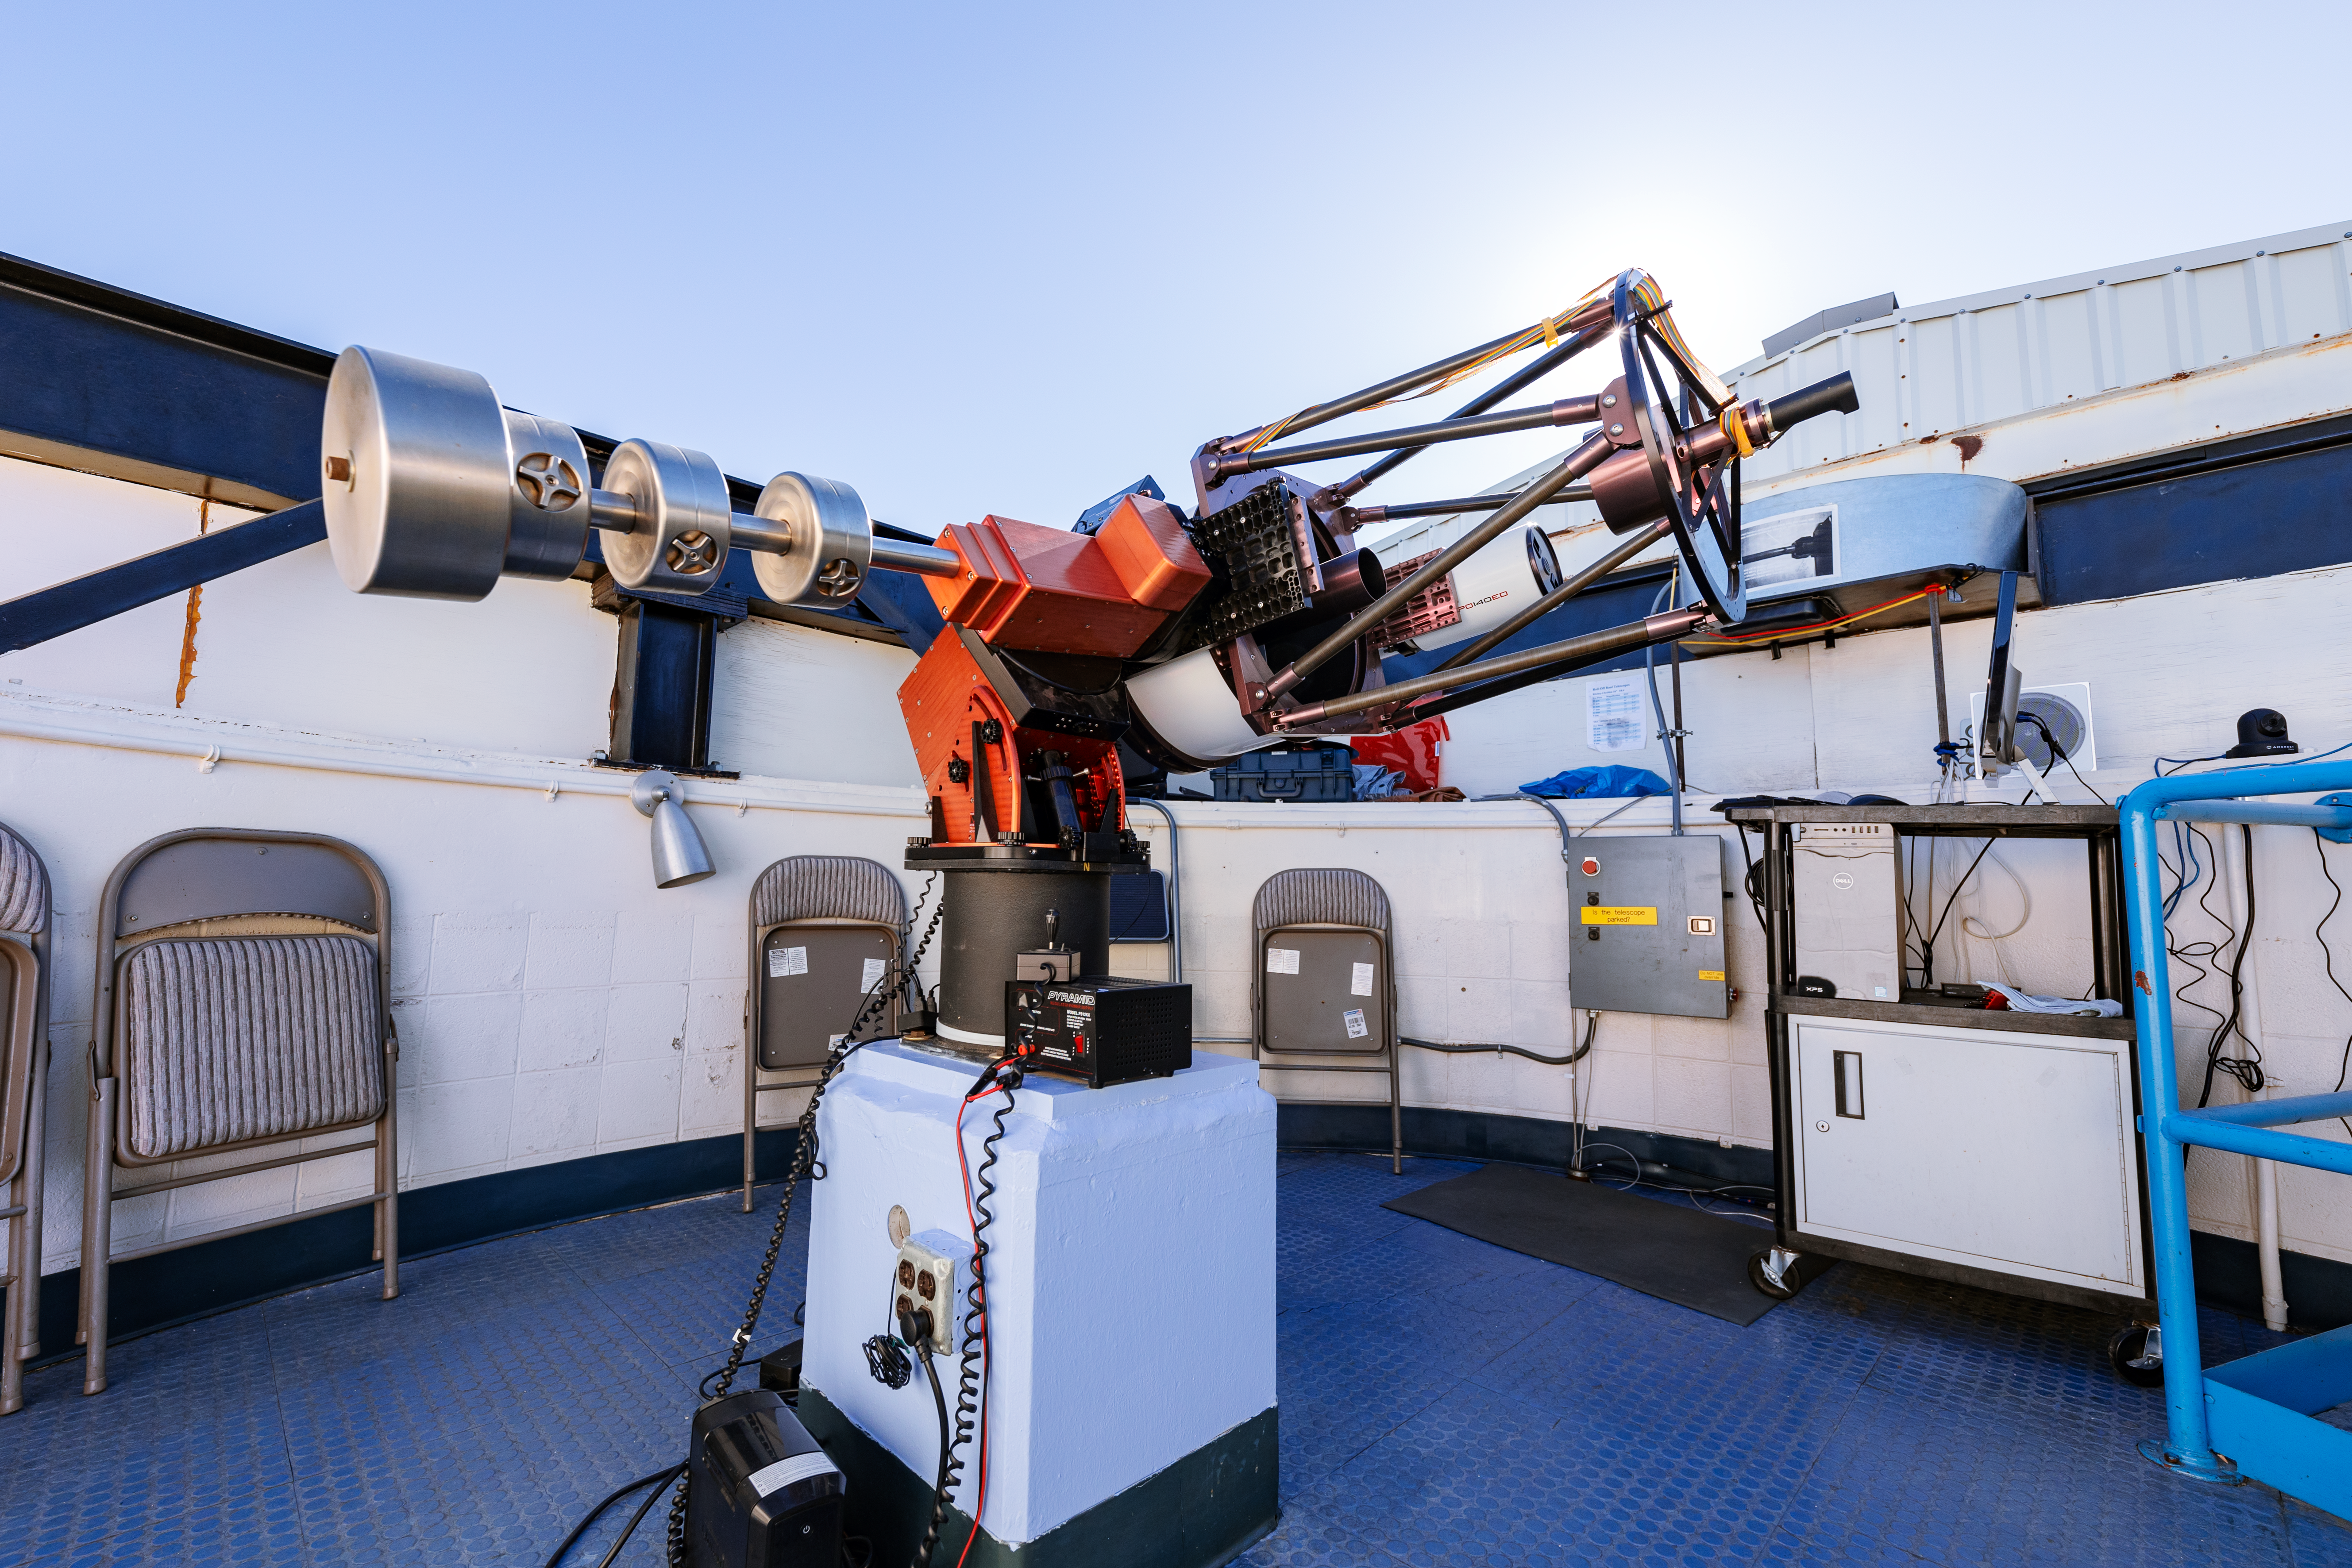

Visitor Center Roll Off Roof Observatory

The RCOS 16-inch Telescope when it was housed in the Visitor Center Roll Off Roof Observatory on Kitt Peak National Observatory in Arizona.

Credit: KPNO/NOIRLab/NSF/AURA/T. Slovinský